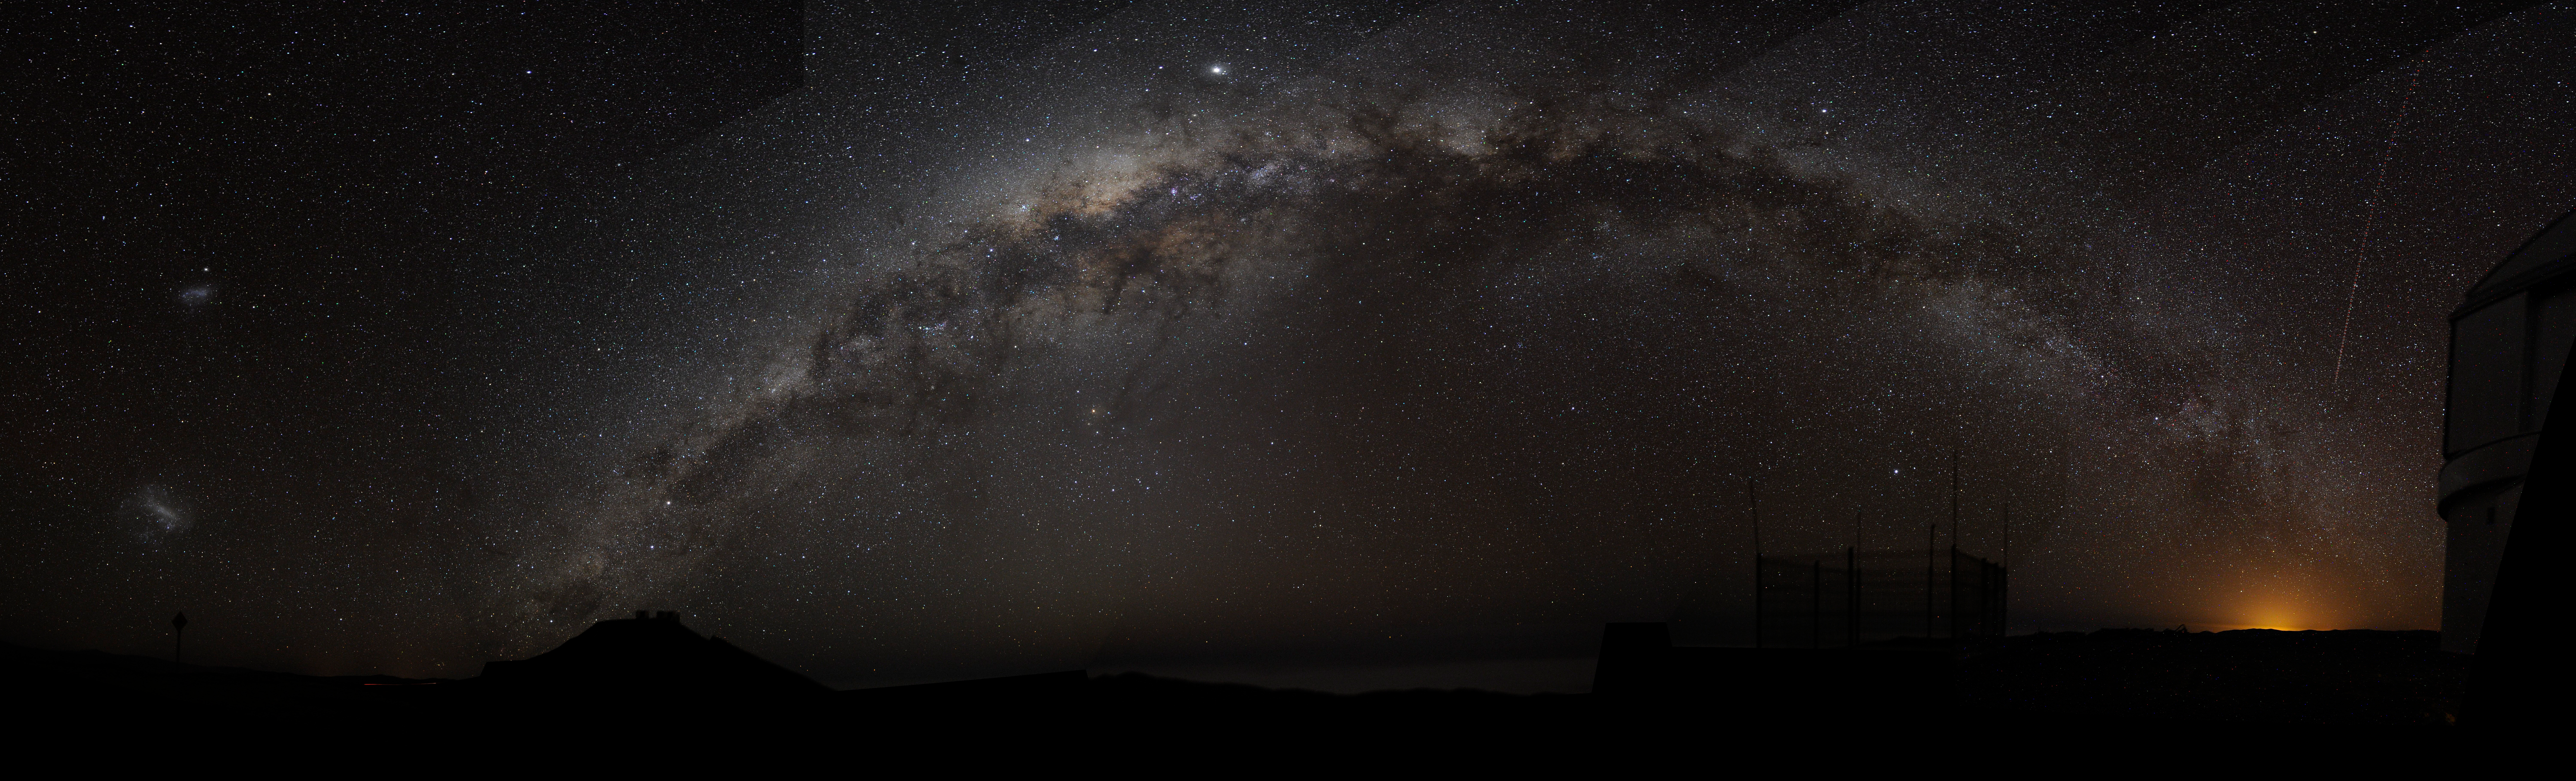

The Milky Way galaxy

Panorama - The Milky Way arch emerging from the Cerro Paranal on the left, and sinking into the Antofagasta's night lights. The bright object in the centre, above the Milky Way is Jupiter, somehow elongated due to the panoramic projection. The Magellanic Clouds are visible on the left side, and a plane has left a visible trace on the right, along the Vista enclosure.

Technical Details

Camera: Nikon D300, Zoom Nikon 14-24mm/2.8 at 14mm, f/2.8
800 ISO, 2 minutes exposure time(each frame), dark frame in camera.Tracking with a portable equatorial mount.
7 pictures in portrait mode, taken on 2008/09/22 around 04 UT, are stitched together to produce this panorama.
Perspective is some kind of cylindrical projection.

Credit: Bruno Gilli/ ESO